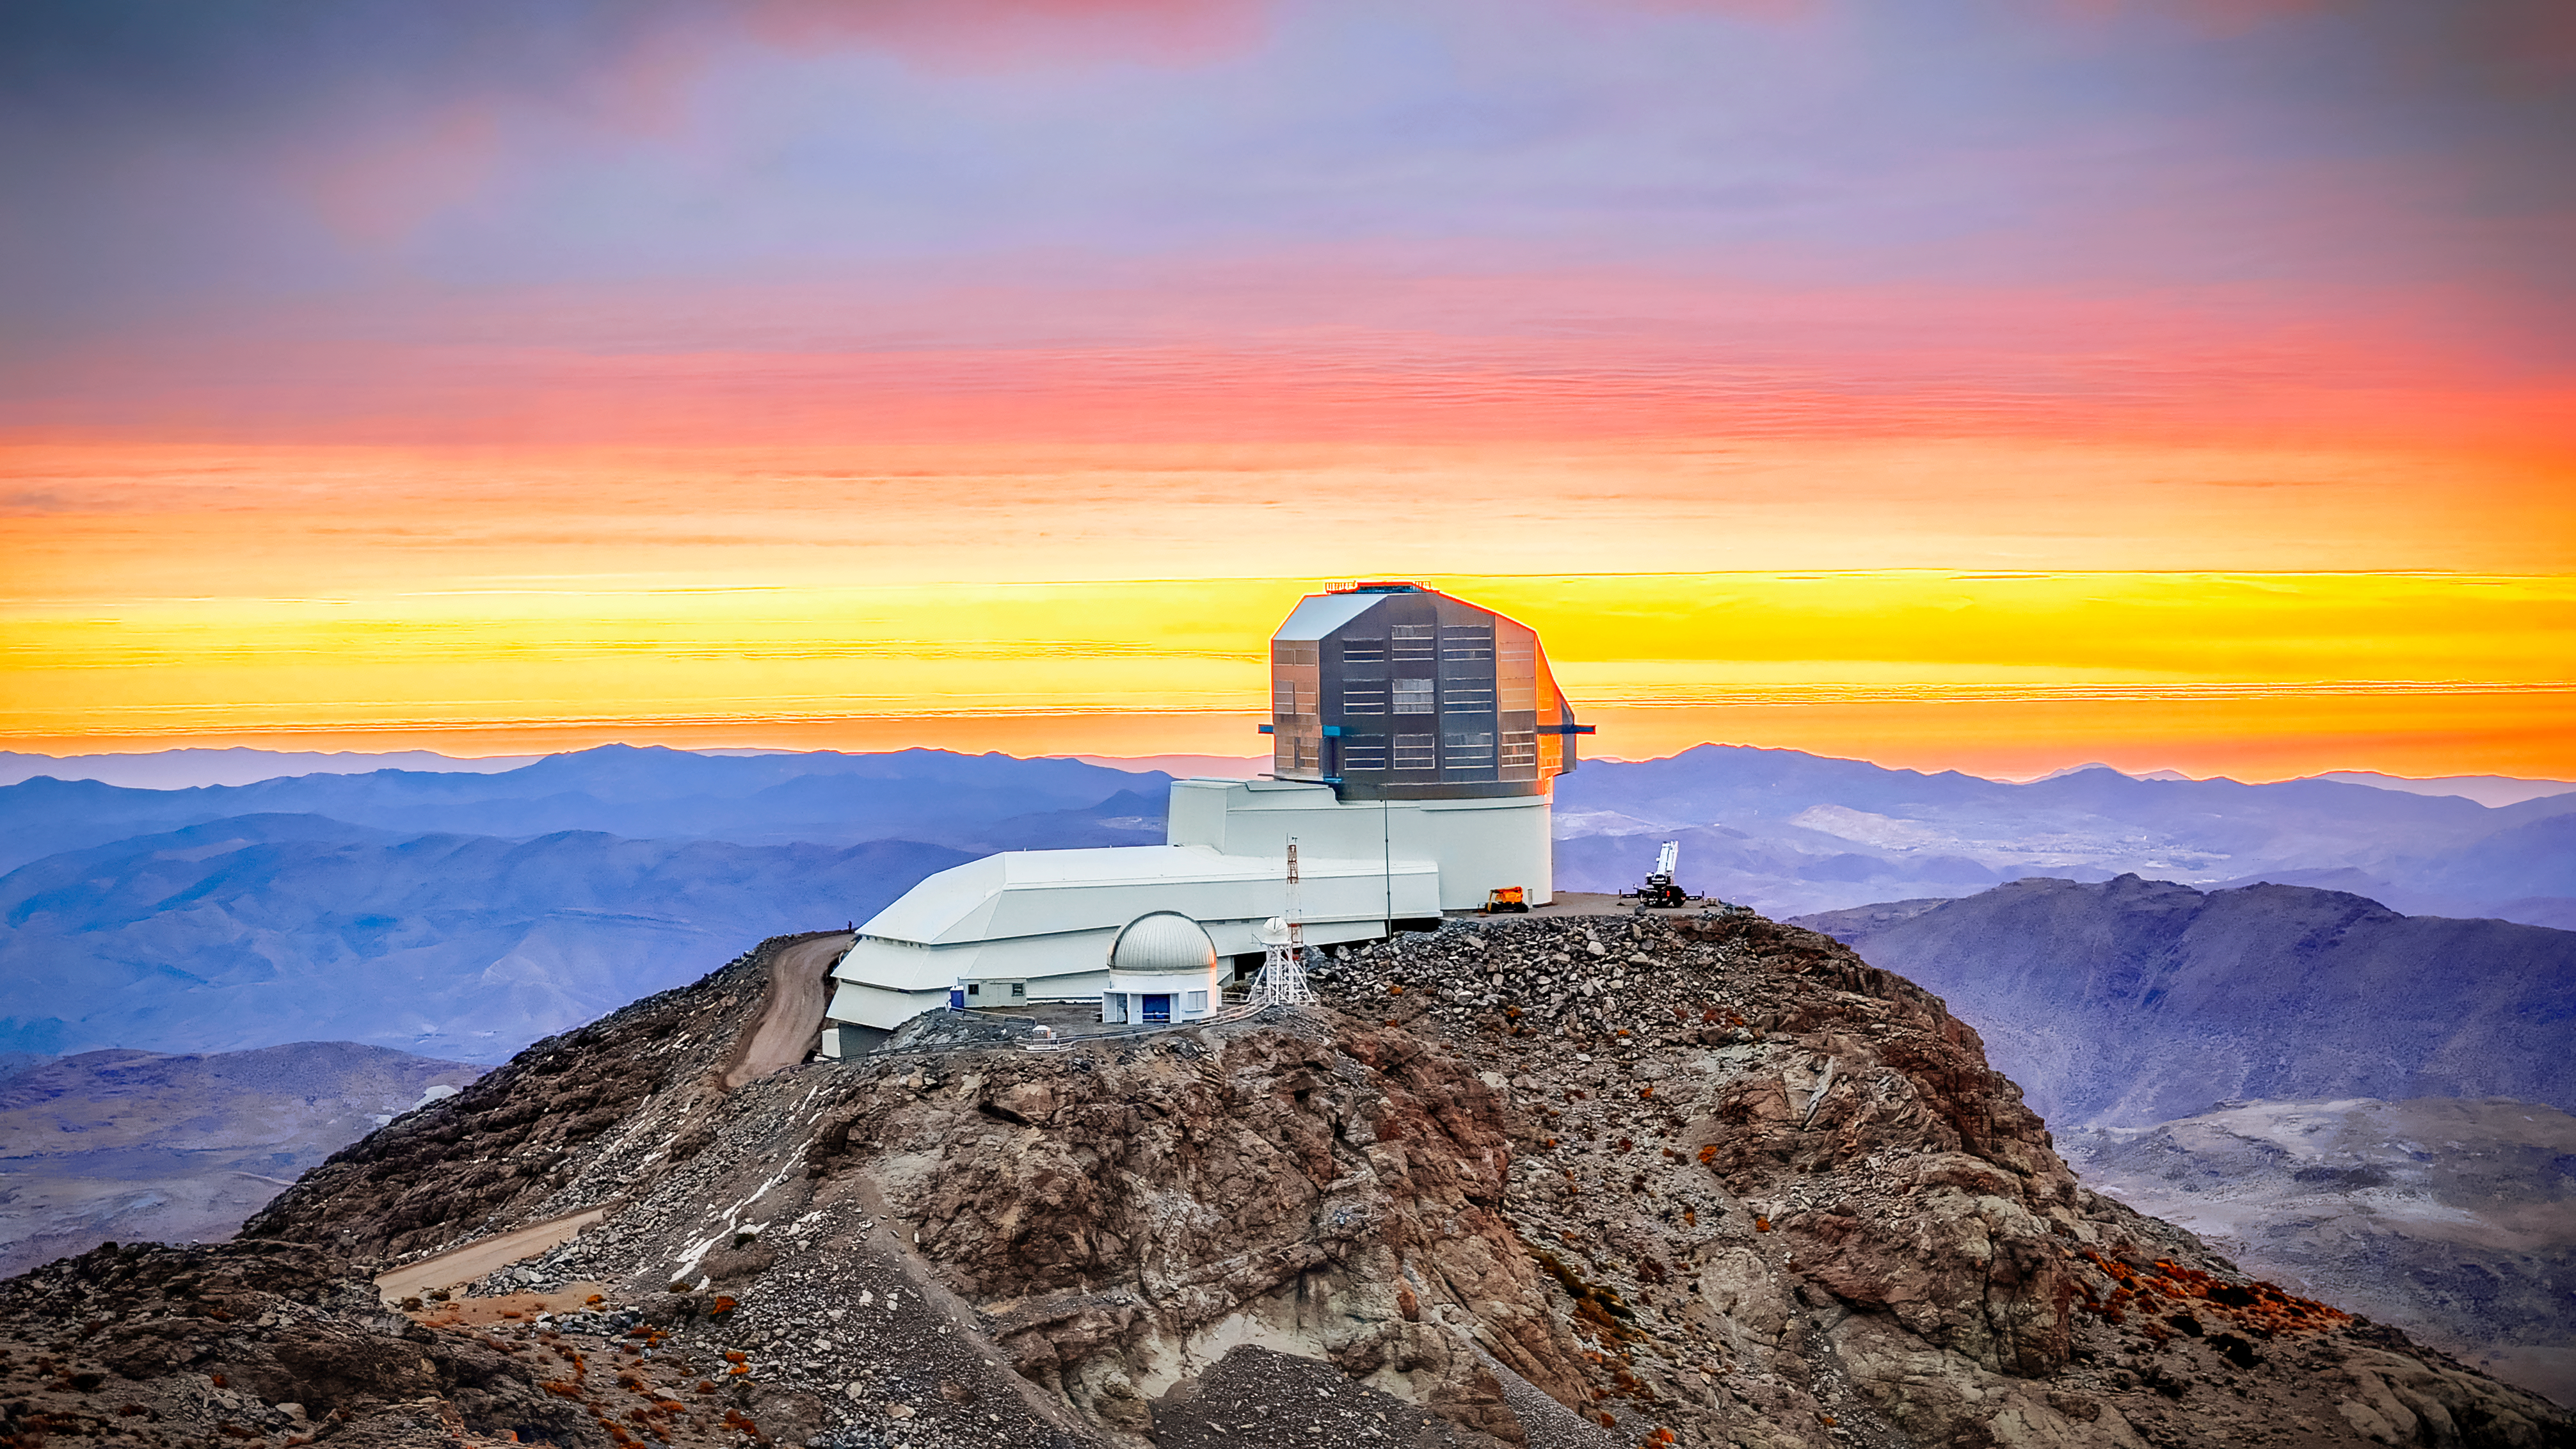

Vera C. Rubin Observatory

The Rubin Observatory in all its splendor. In winter, the skies can be cloudy and when the sun passes below the clouds, it's a feast of colors!

Credit: Olivier Bonin/SLAC National Accelerator Laboratory